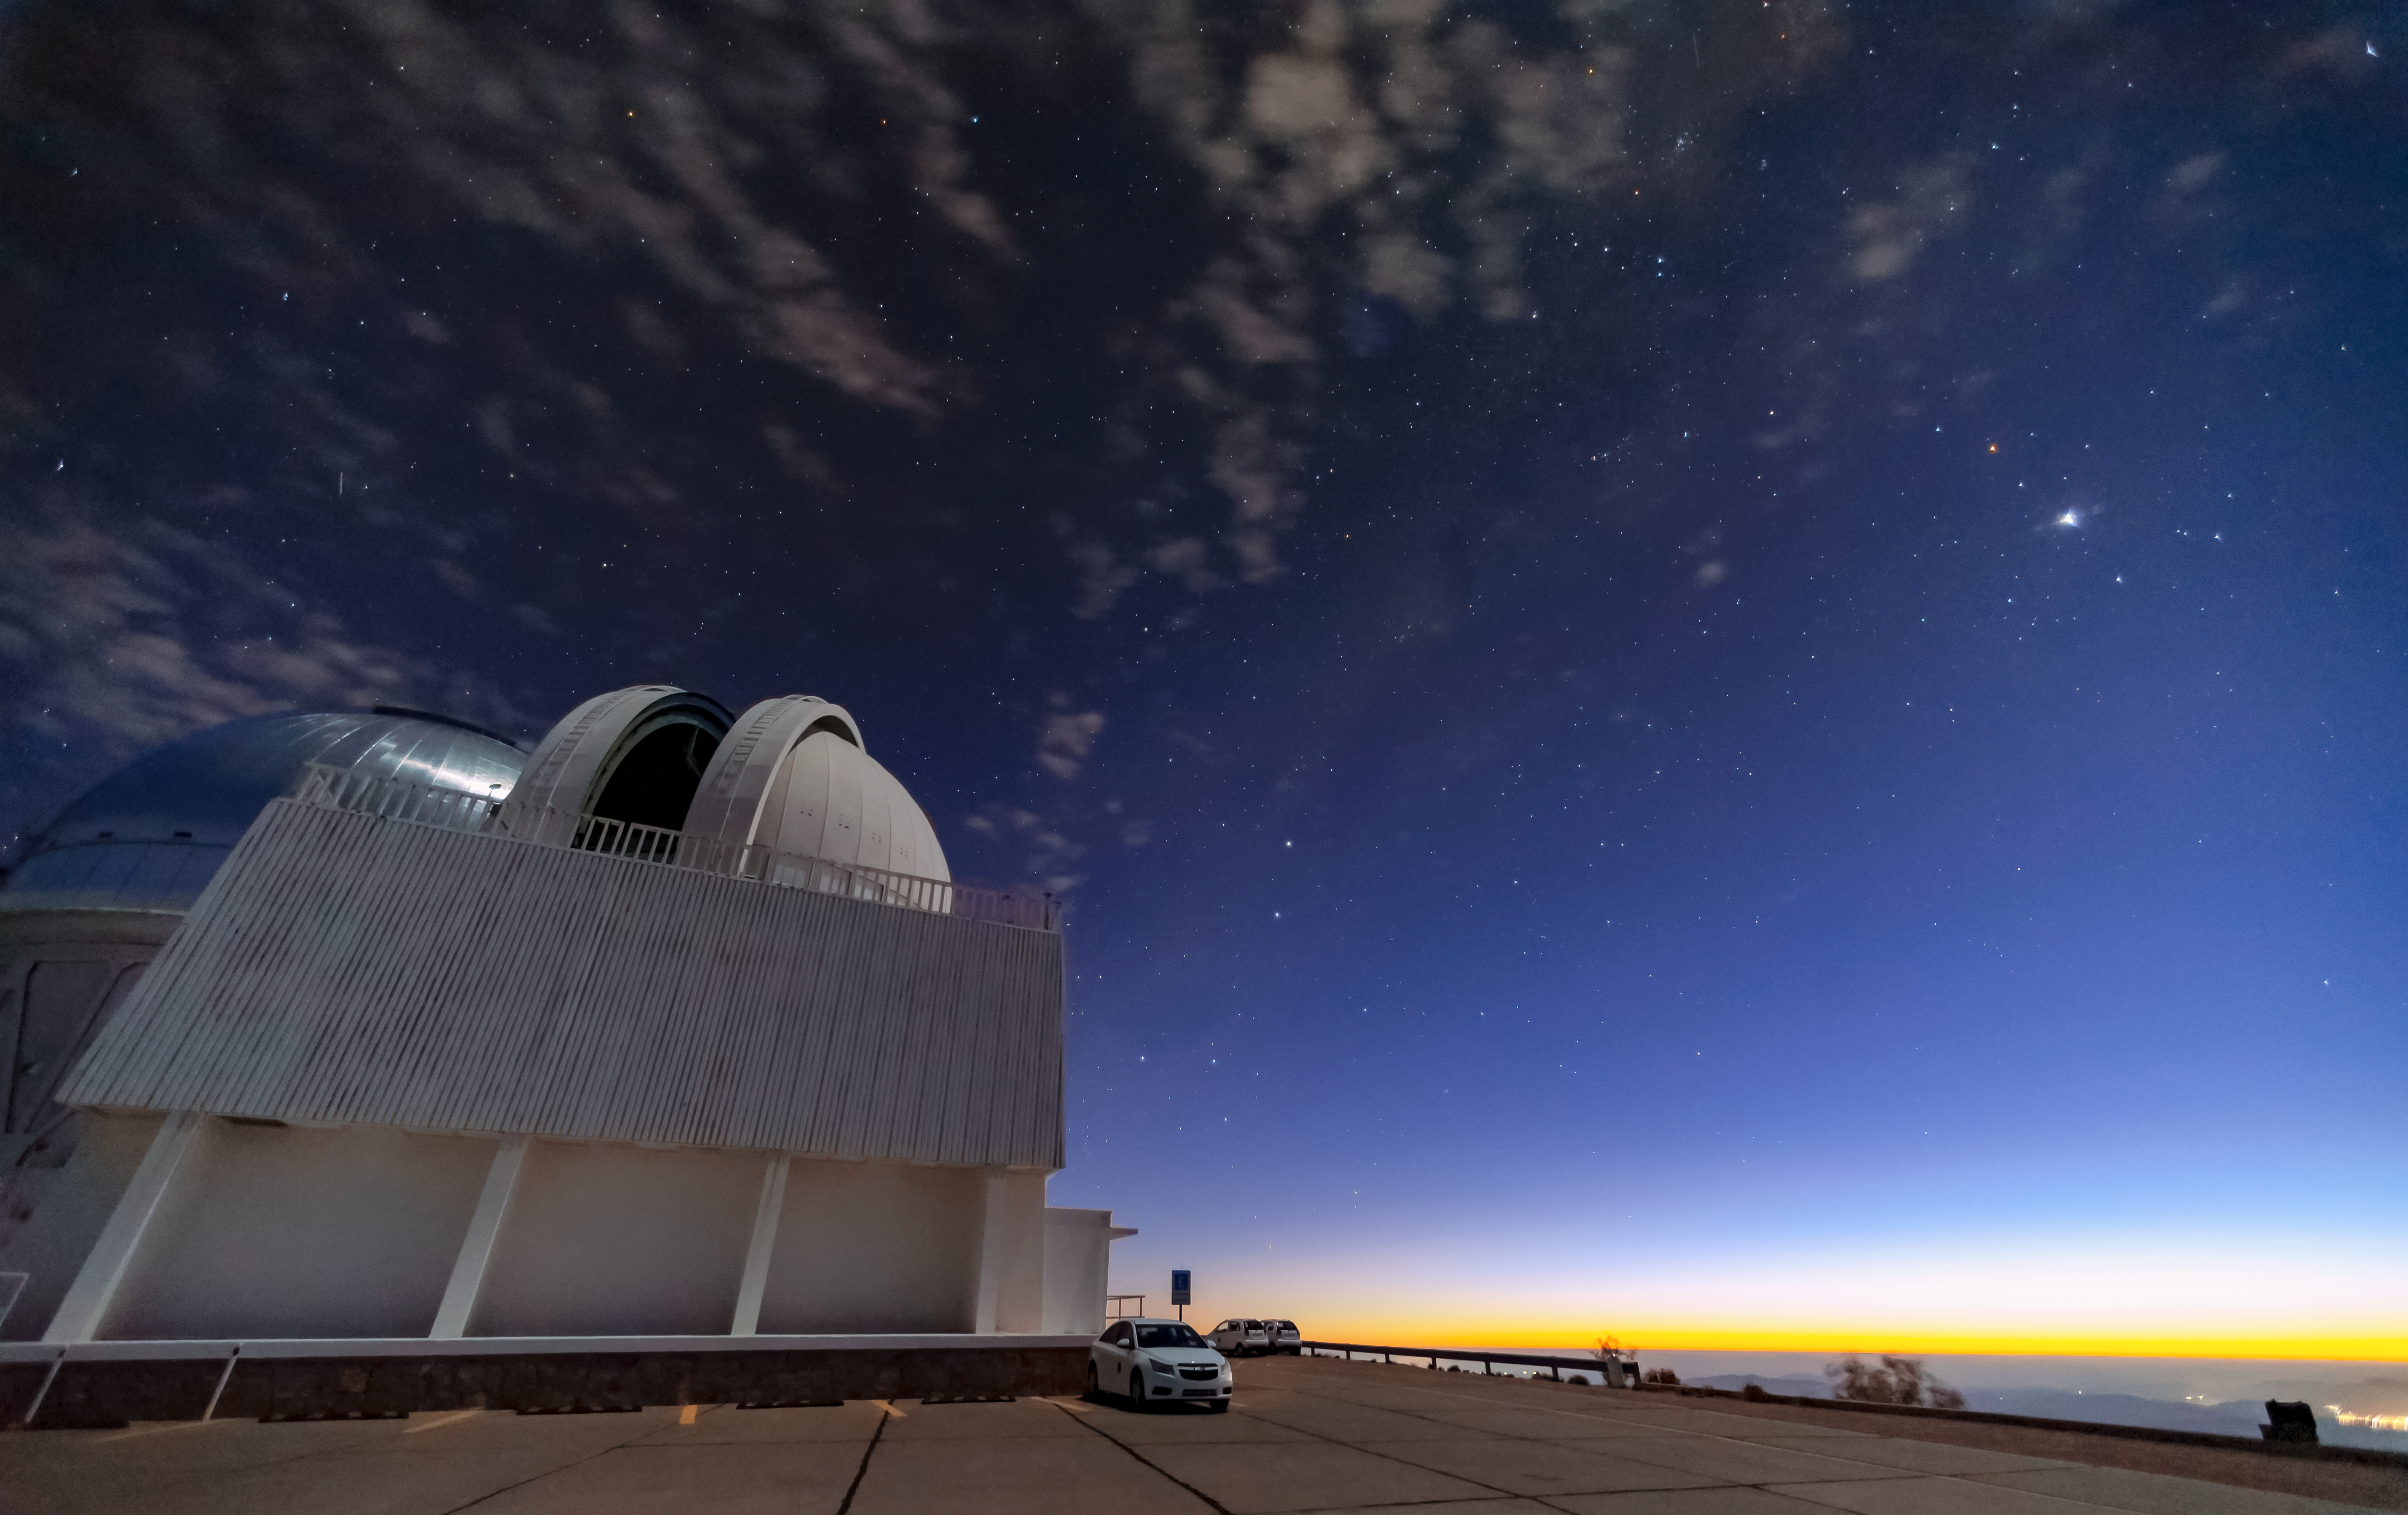

Twilight over Cerro Tololo Inter-American Observatory

This view of CTIO shows the SMARTS 1.5-meter Telescope dome with the Víctor M. Blanco 4-meter Telescope visible in the background.

Credit: NOIRLab/AURA/NSF